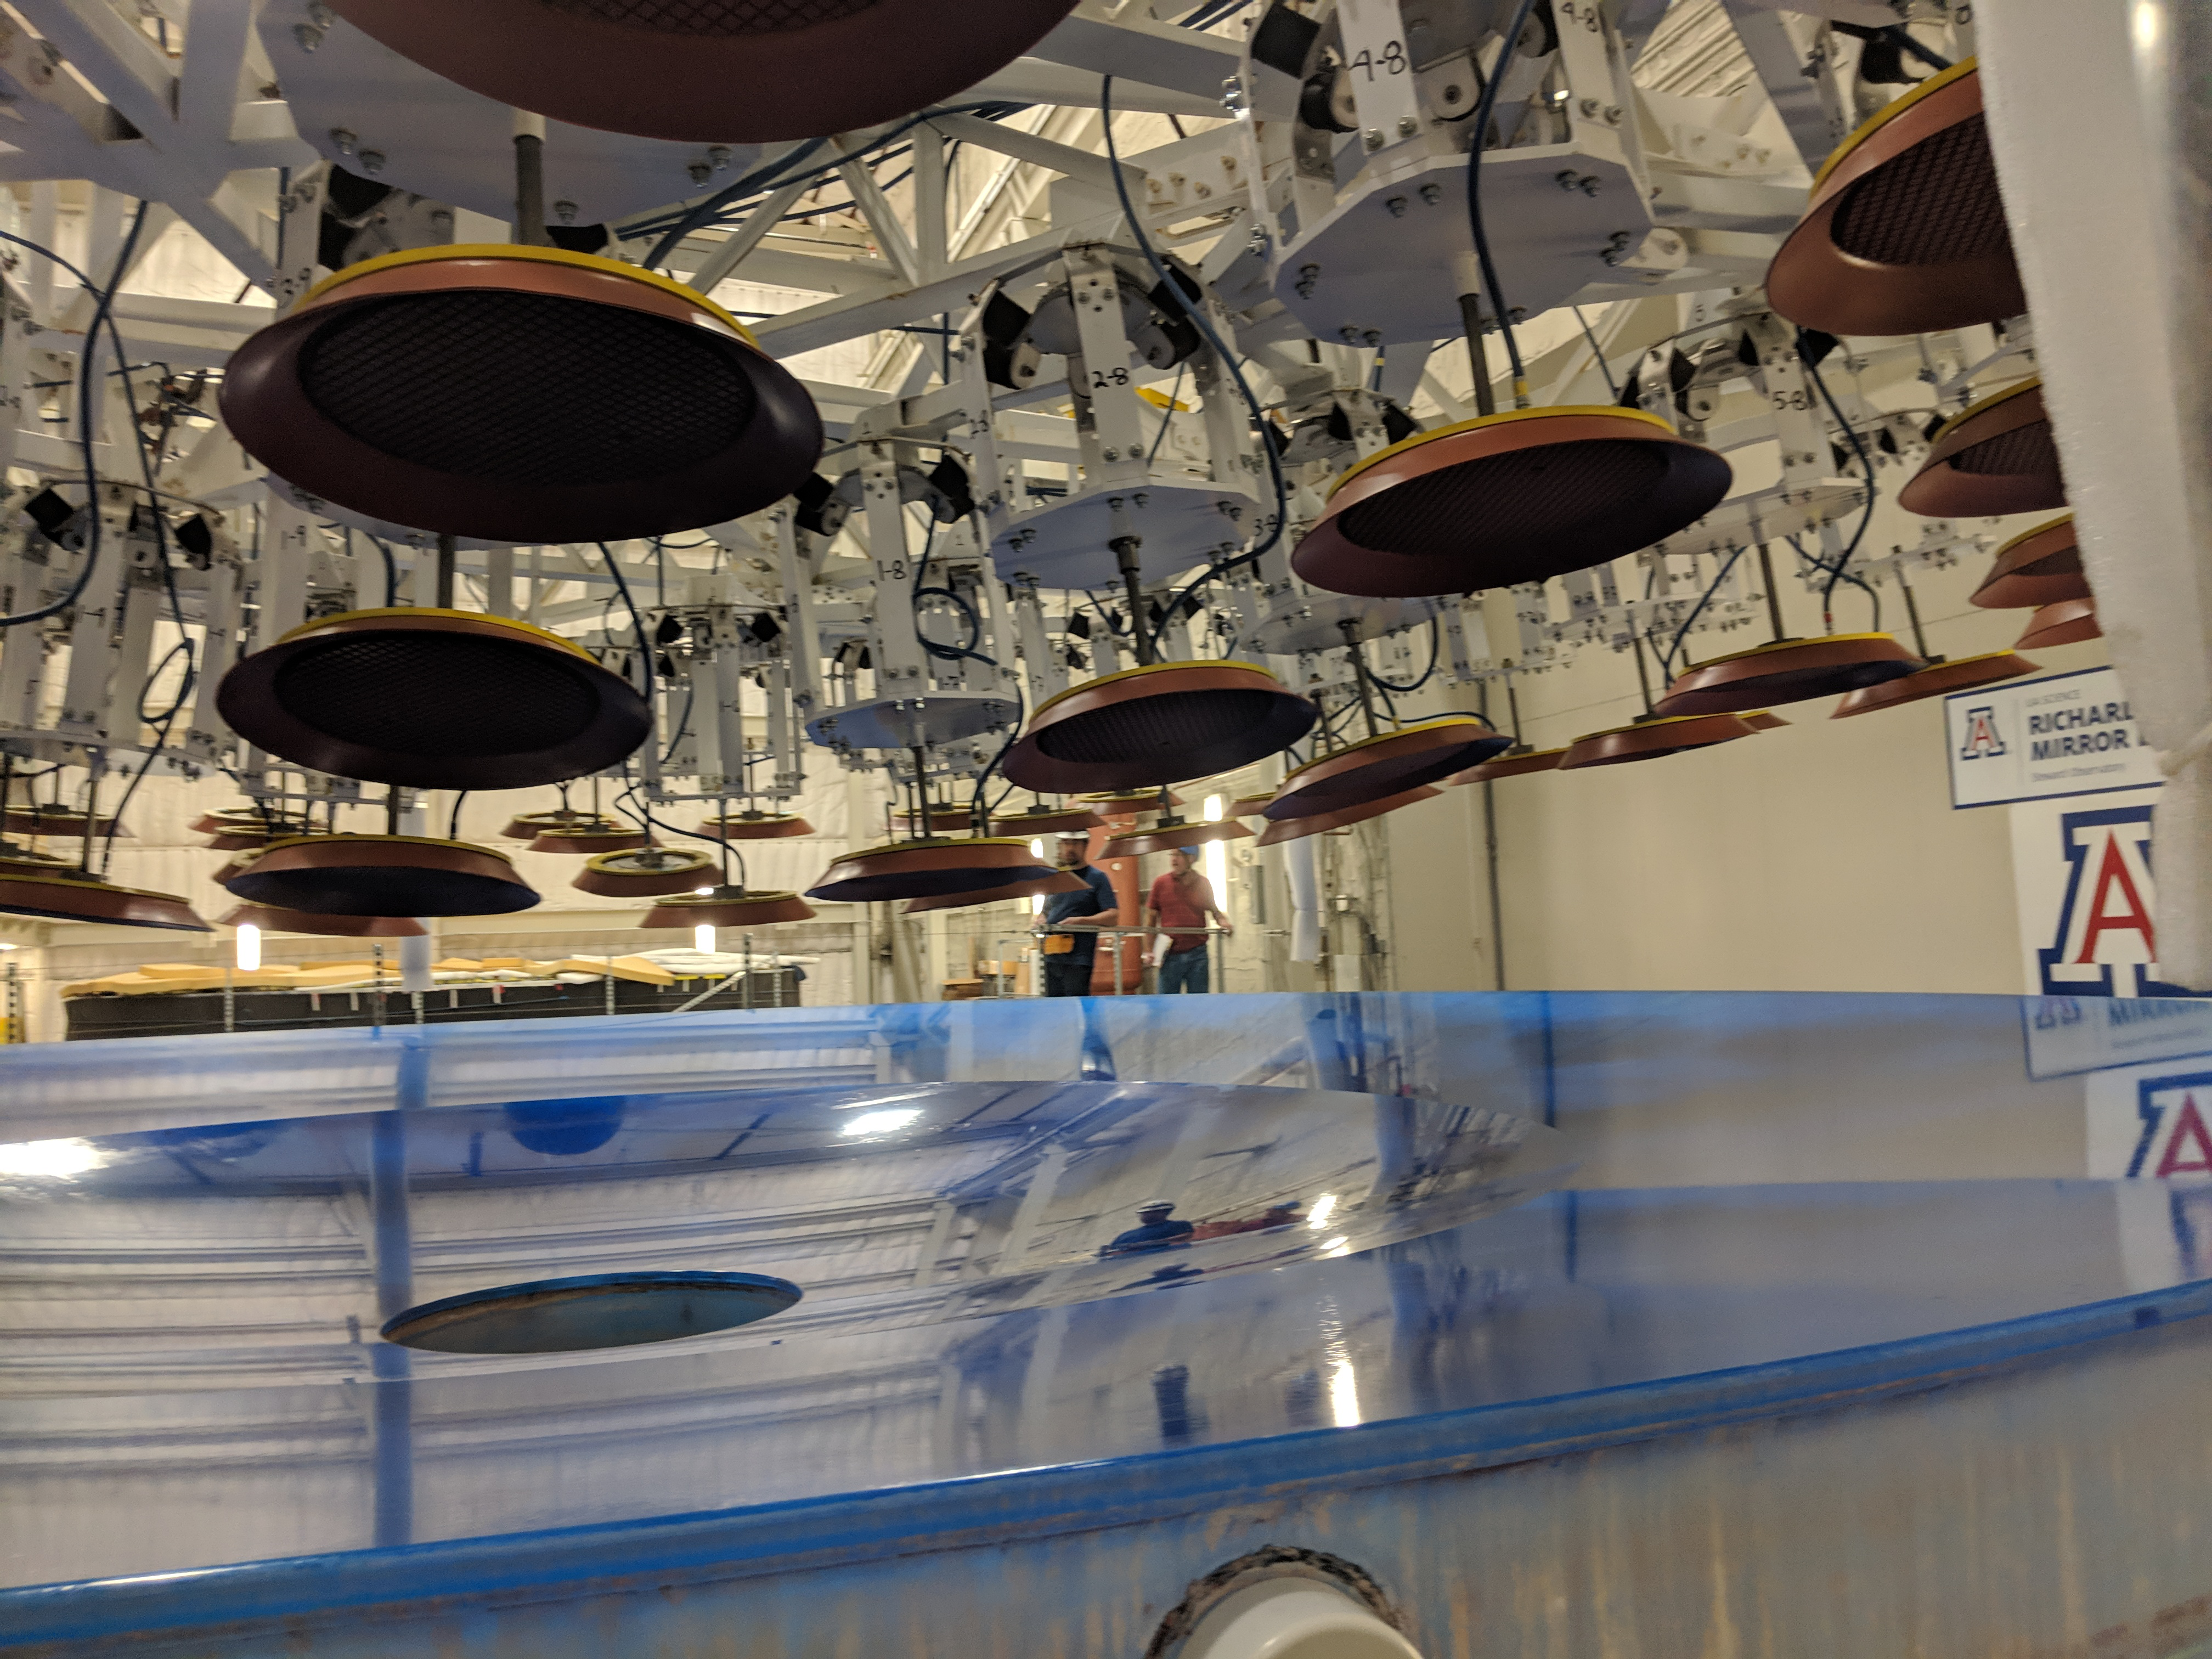

M1M3 Preparations for Shipping

The LSST Primary/Tertiary Mirror (M1M3) is being prepared for shipping, which includes a refresh of the mirror's blue Opticoat protective coating. The object above the mirror is the custom vacuum lift, which will be used to safely lift the mirror into its transport container.

Credit: Rubin Observatory/NSF/AURA